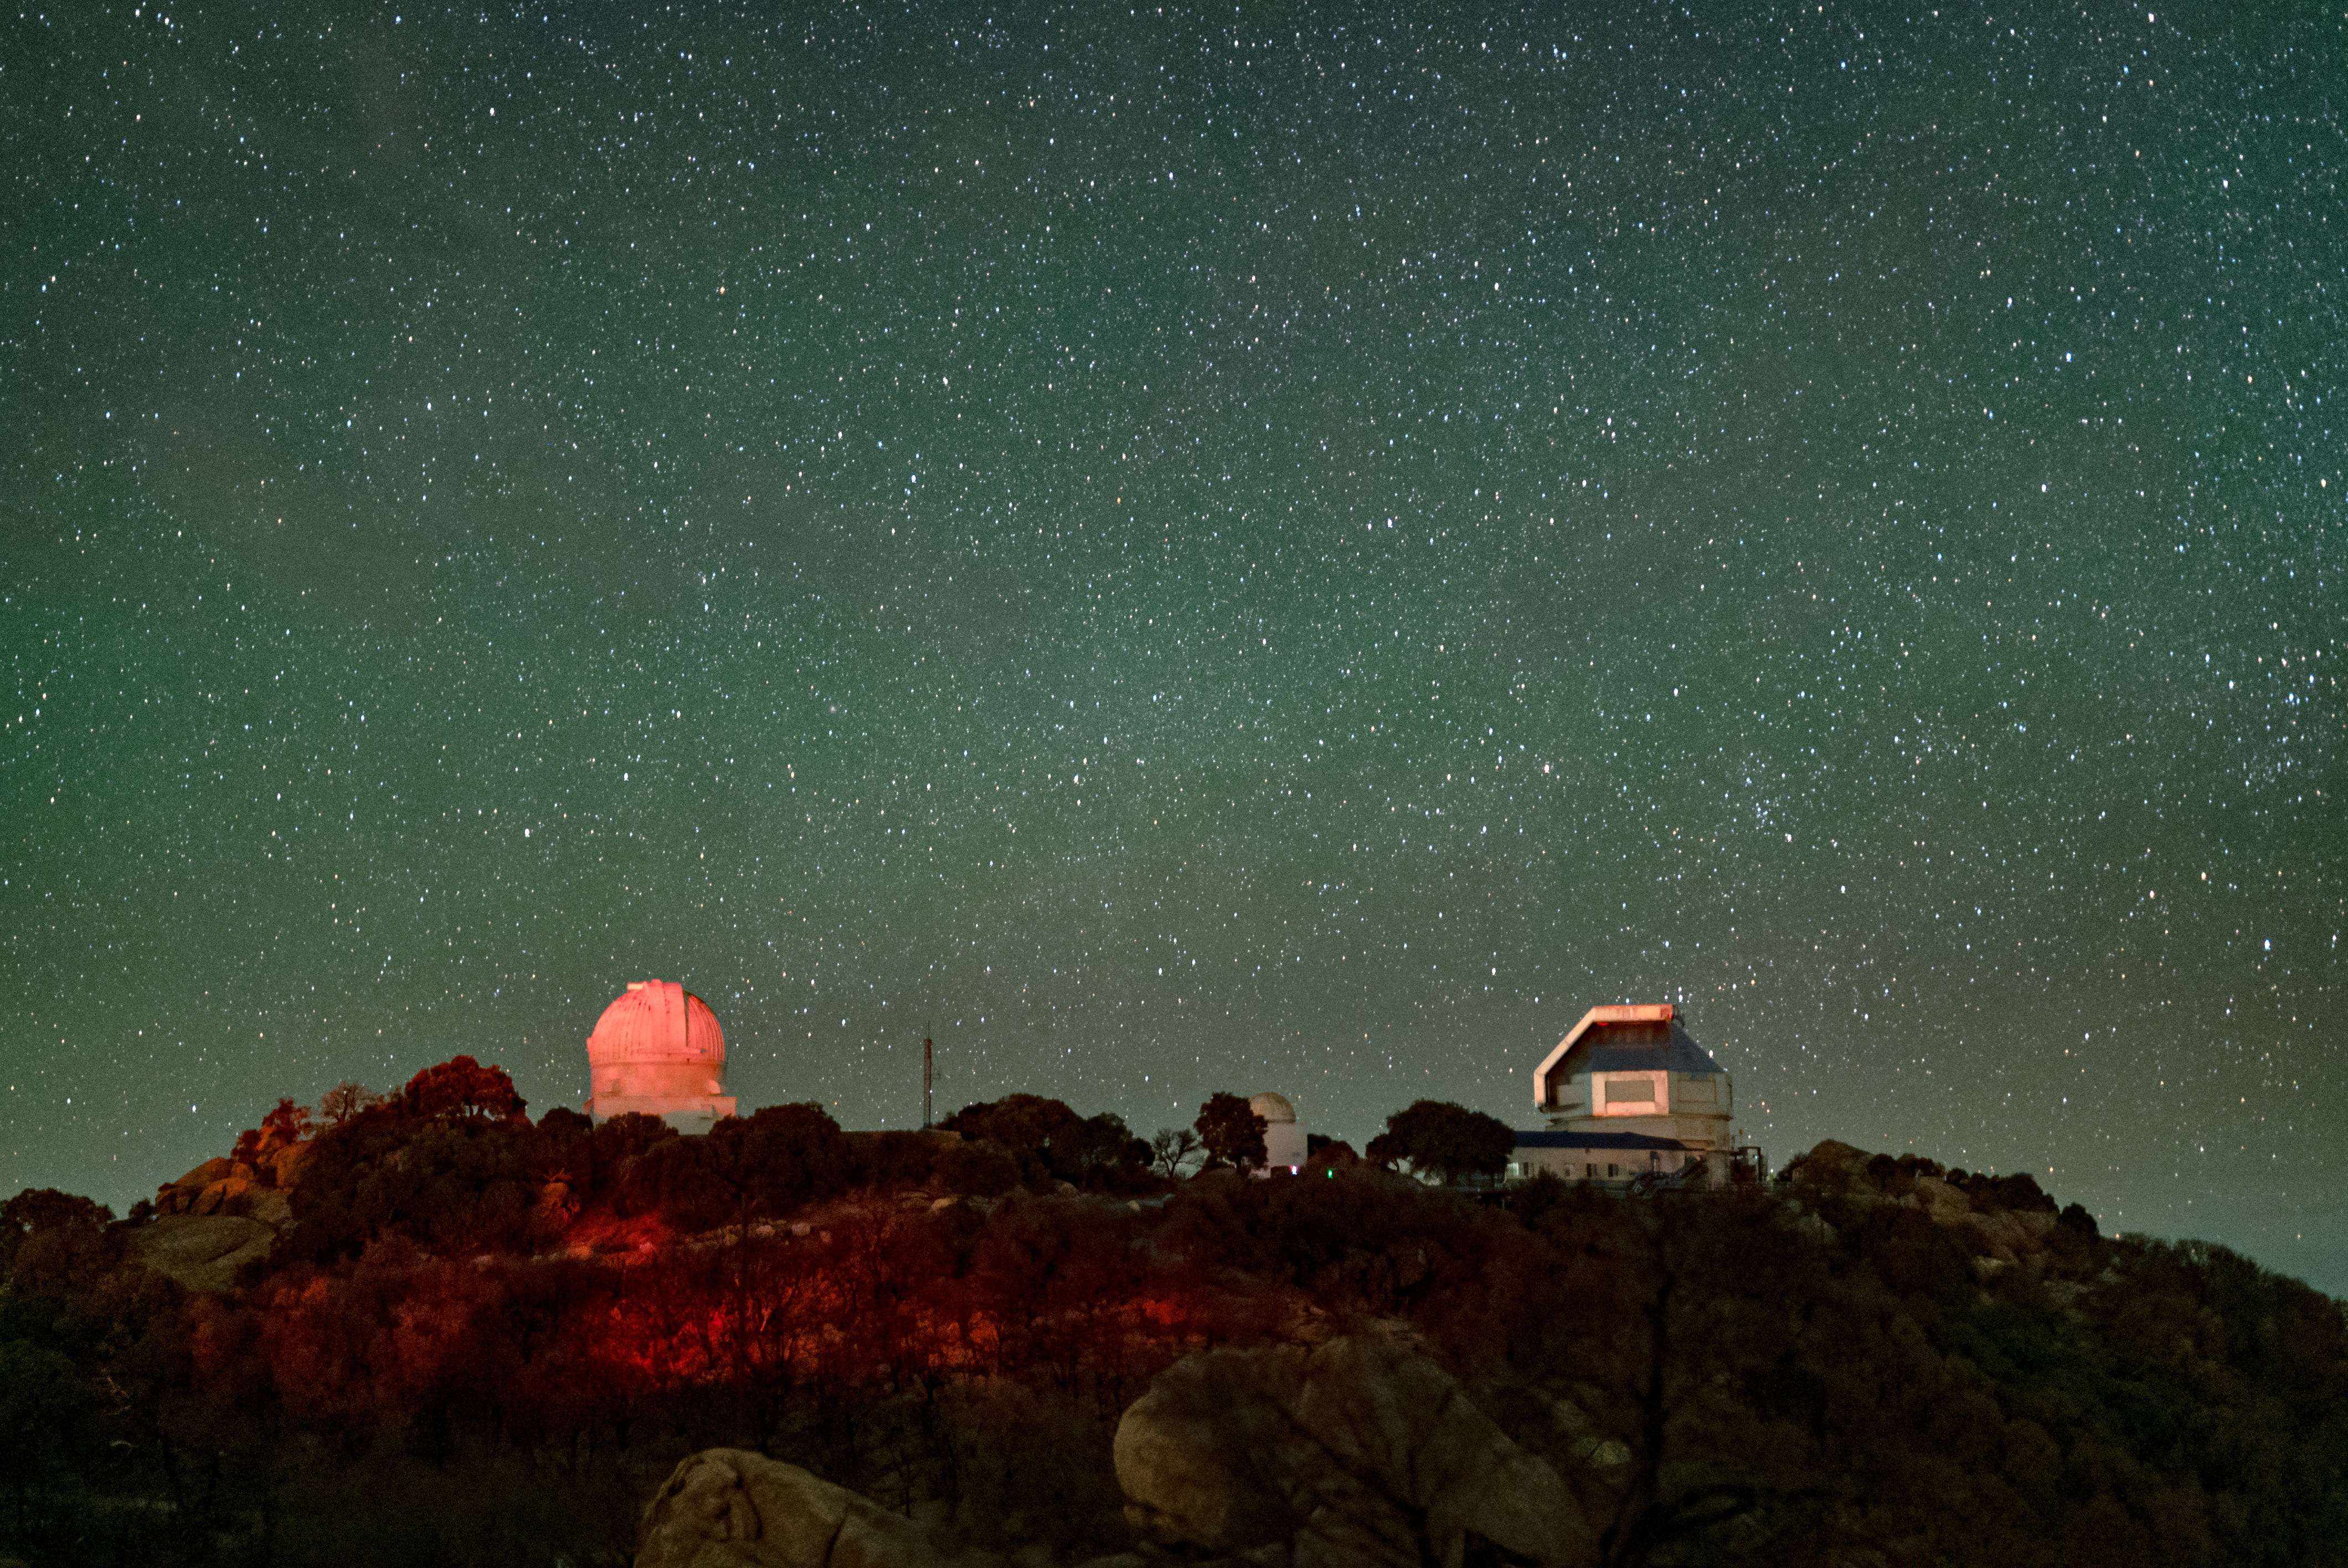

Kitt Peak National Observatory

The night sky above Kitt Peak National Observatory, the WIYN 0.9-meter Telescope is on the left and the WIYN 3.5-meter Telescope is on the right.

Credit: KPNO/NOIRLab/NSF/AURA/J.Dai